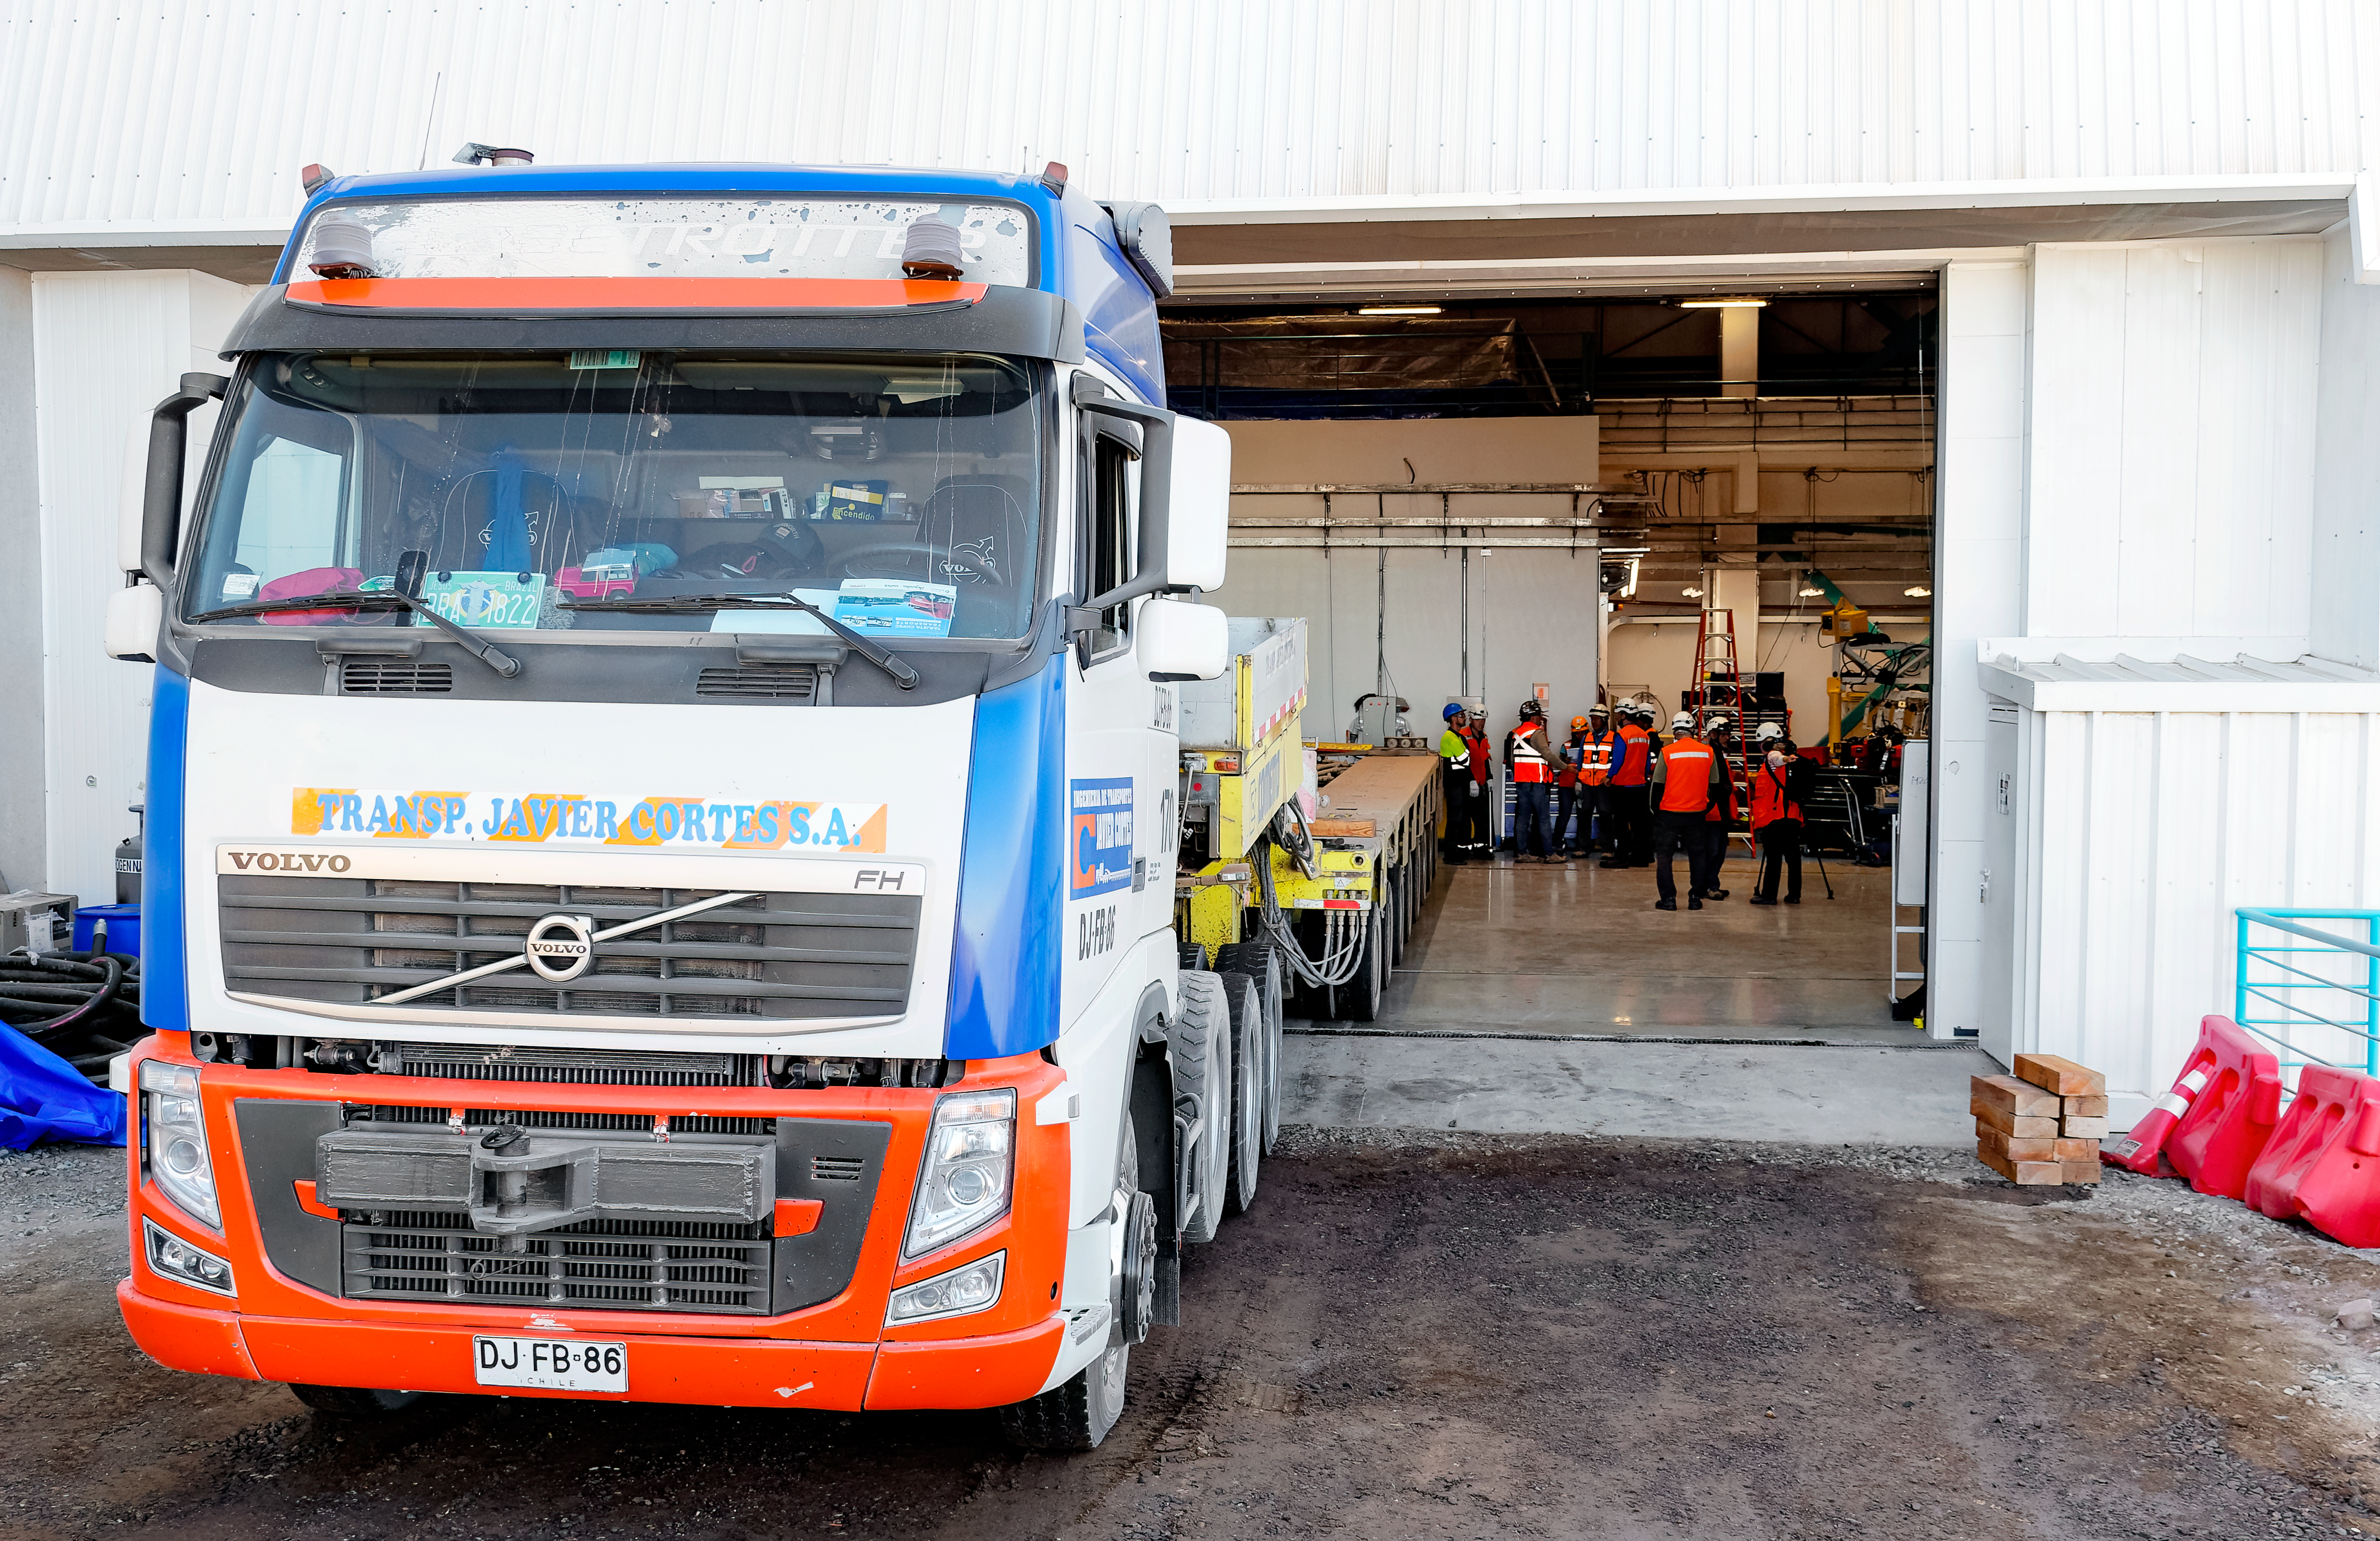

Rubin Surrogate Mirror Move

A truck prepares to move the Rubin M1M3 surrogate mirror.

Credit: RubinObs/NOIRLab/SLAC/NSF/DOE/AURA